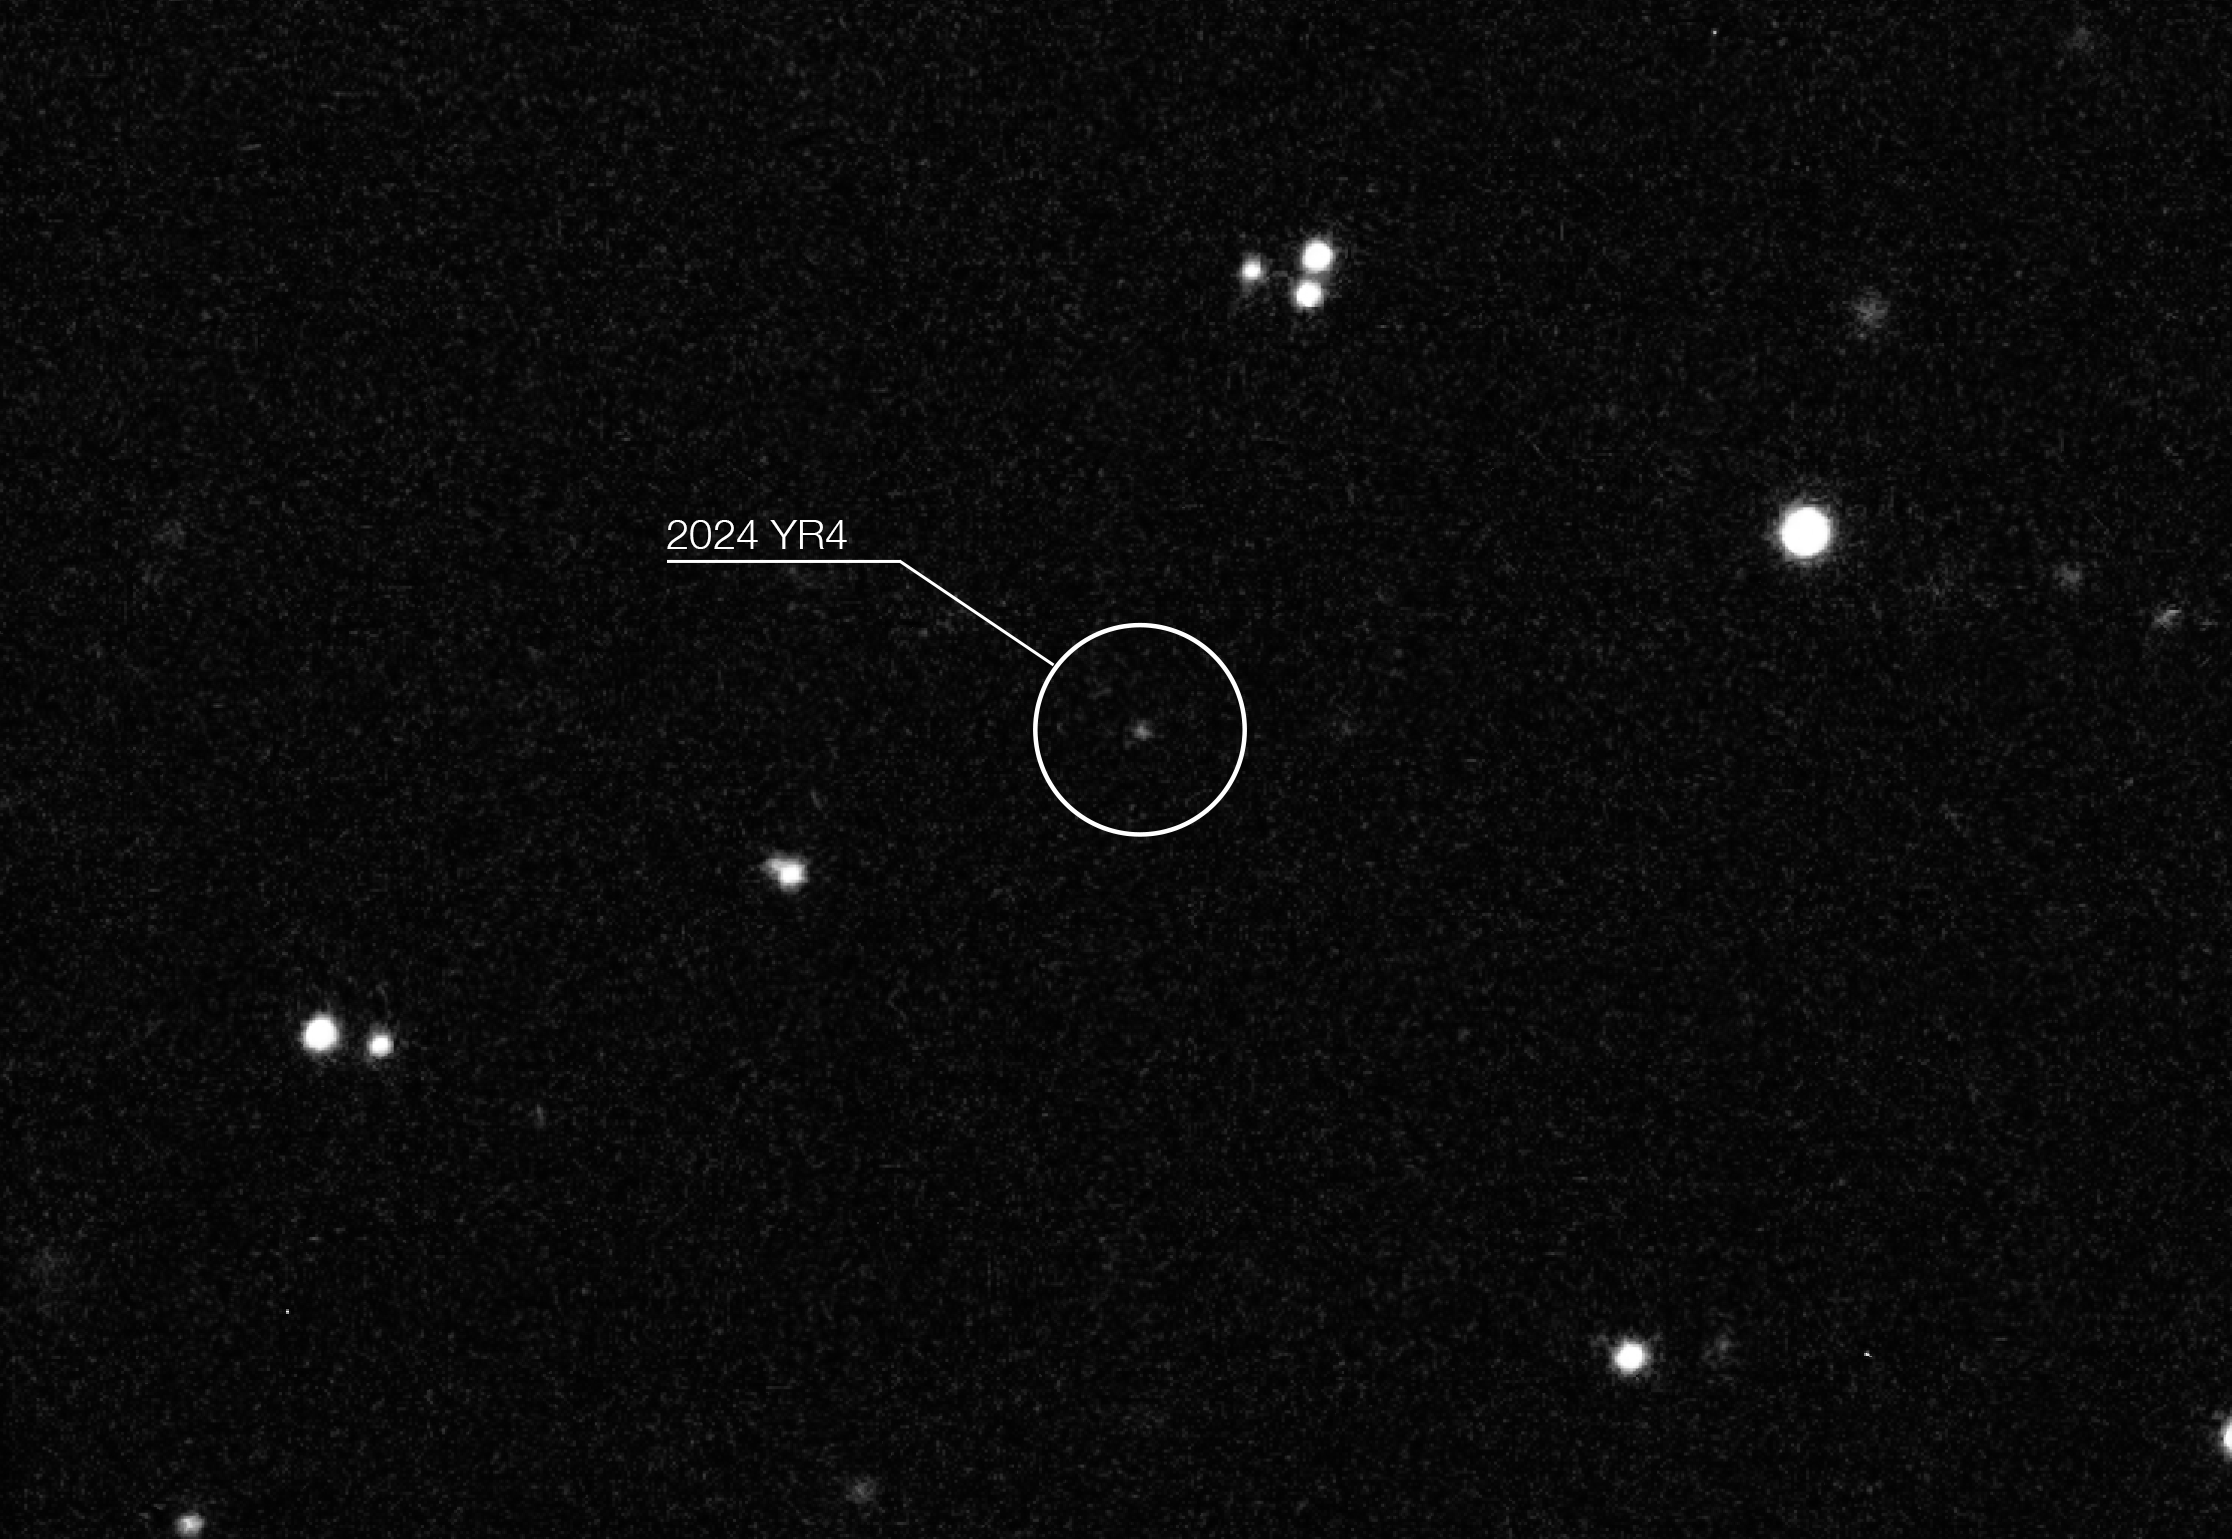

Asteroid 2024 YR4 observed with ESO’s Very Large Telescope

Image of the asteroid 2024 YR4 taken by ESO’s Very Large Telescope (VLT). It shows a frame of the asteroid’s path through the night sky in January 2025, observed at infrared wavelengths with the HAWK-I instrument. These early observations contributed to increasing the odds of an impact on 22 December 2032 above 1%. However, thanks to newer data the odds have dropped to nearly zero.

Credit: ESO/O. Hainaut